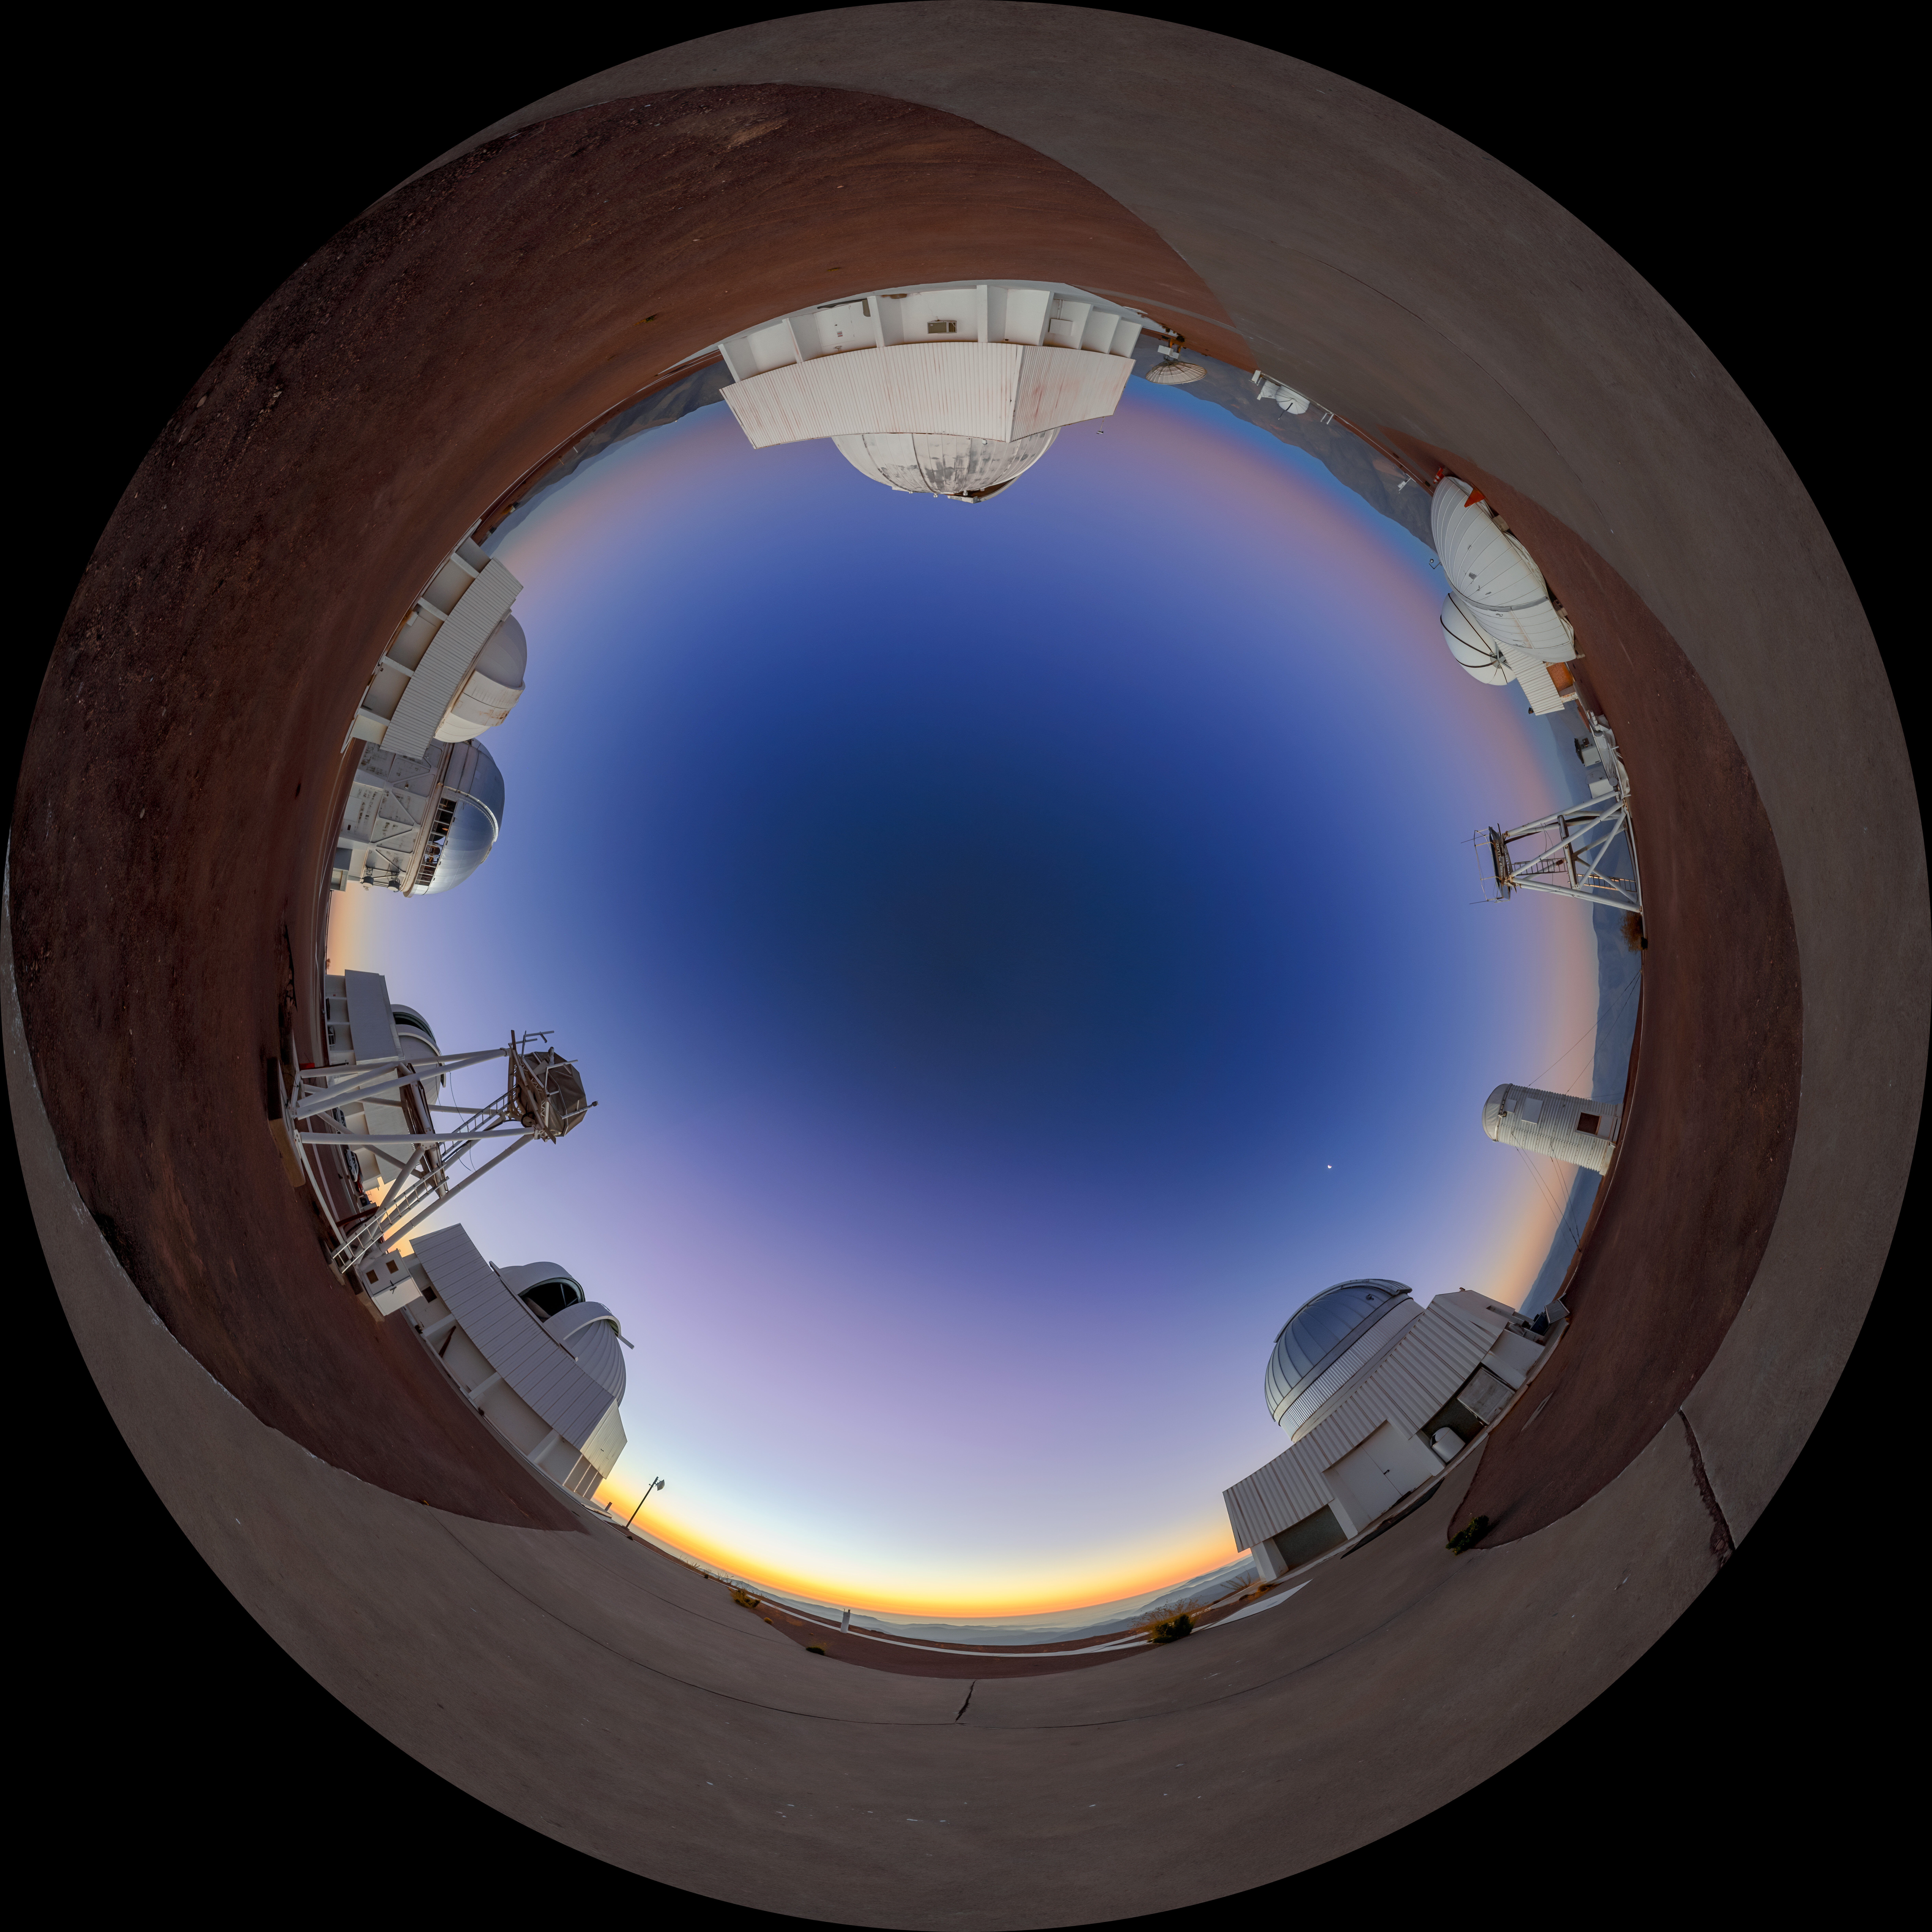

Dawning of Venus at Cerro-Tololo (Fulldome)

Dawn breaks behind the mountain of Cerro Tololo, bringing with it another day full of discoveries. This Image of the Week captures a panoramic view of the Belt of Venus rising behind instruments of the U.S. National Science Foundation Cerro Tololo Inter-American Observatory (CTIO), a Program of NSF NOIRLab, in Chile. The red ‘belt’ is an atmospheric effect occurring before sunrise and sunset. The bright object in the sky is the waning Moon.

Another wider view of this image was featured as an Image of the Week. A close-up can be found here.

This photo was taken as part of the NOIRLab 2022 Photo Expedition to all the NOIRLab sites. Petr Horálek, the photographer, is a NOIRLab Audiovisual Ambassador.

Credit: CTIO/NOIRLab/NSF/AURA/P. Horálek (Institute of Physics in Opava)